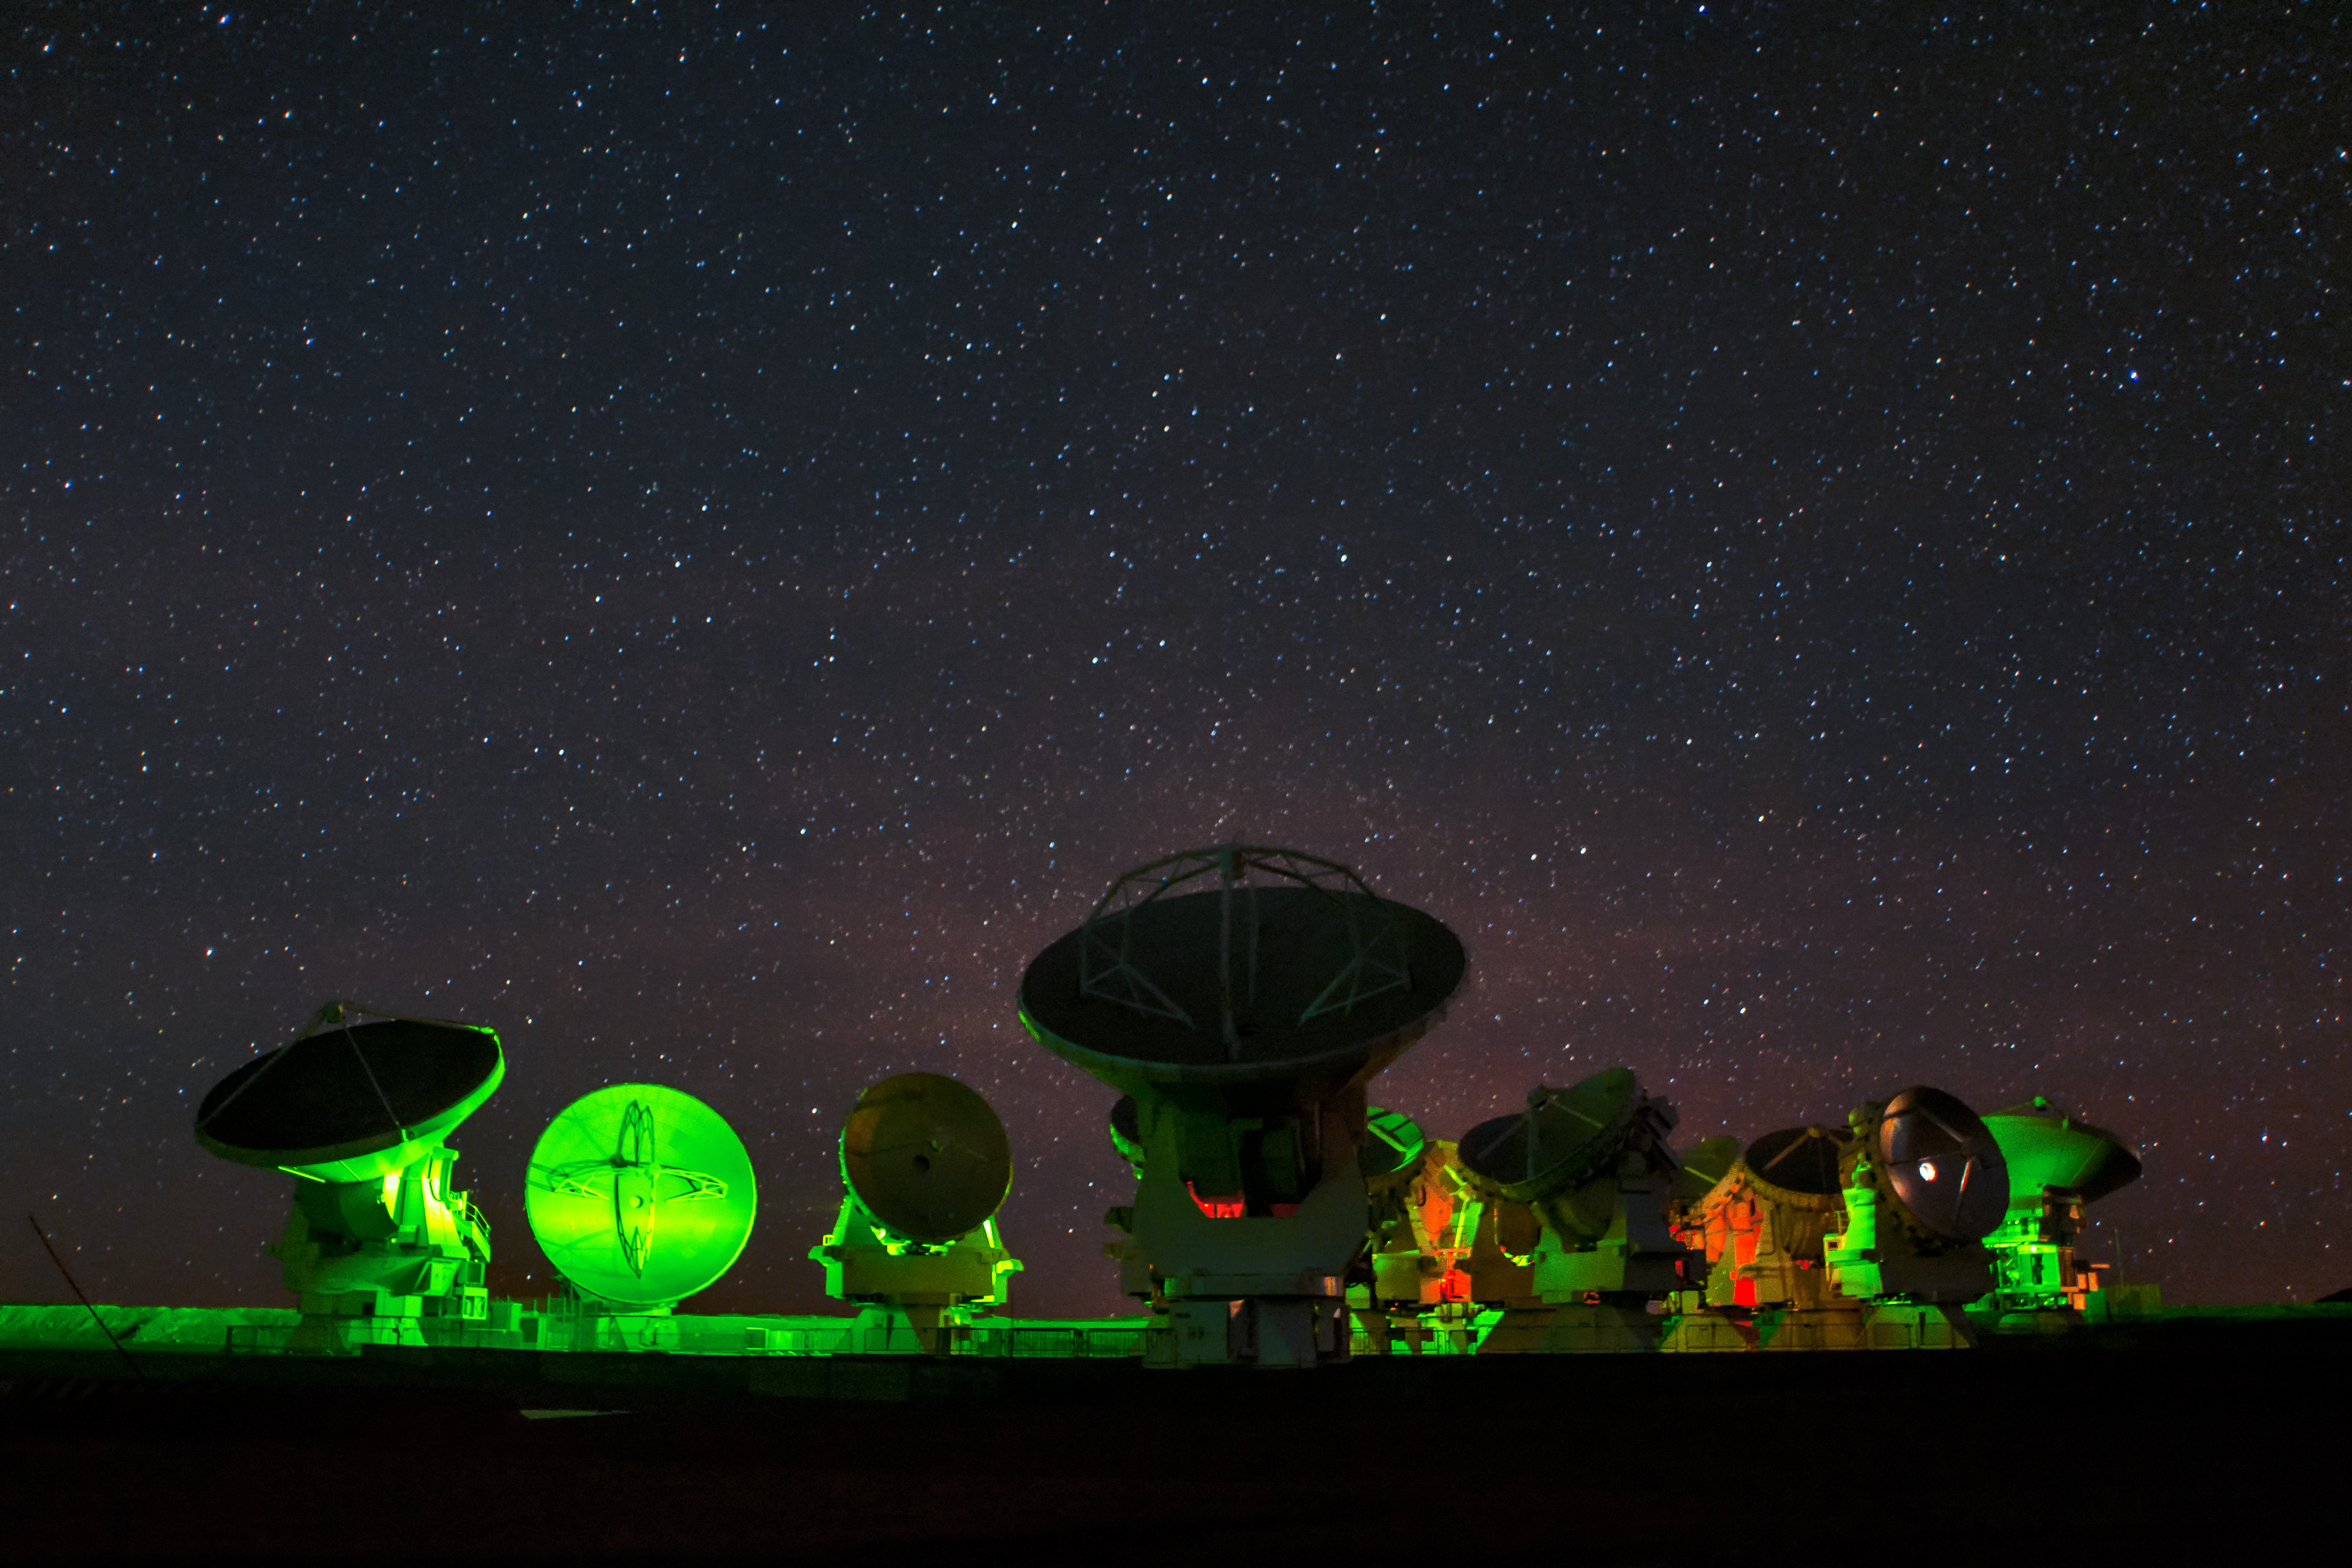

Neon ALMA

ALMA, lit in neon green and red below a clear night sky.

Credit: S. Otarola/ESO